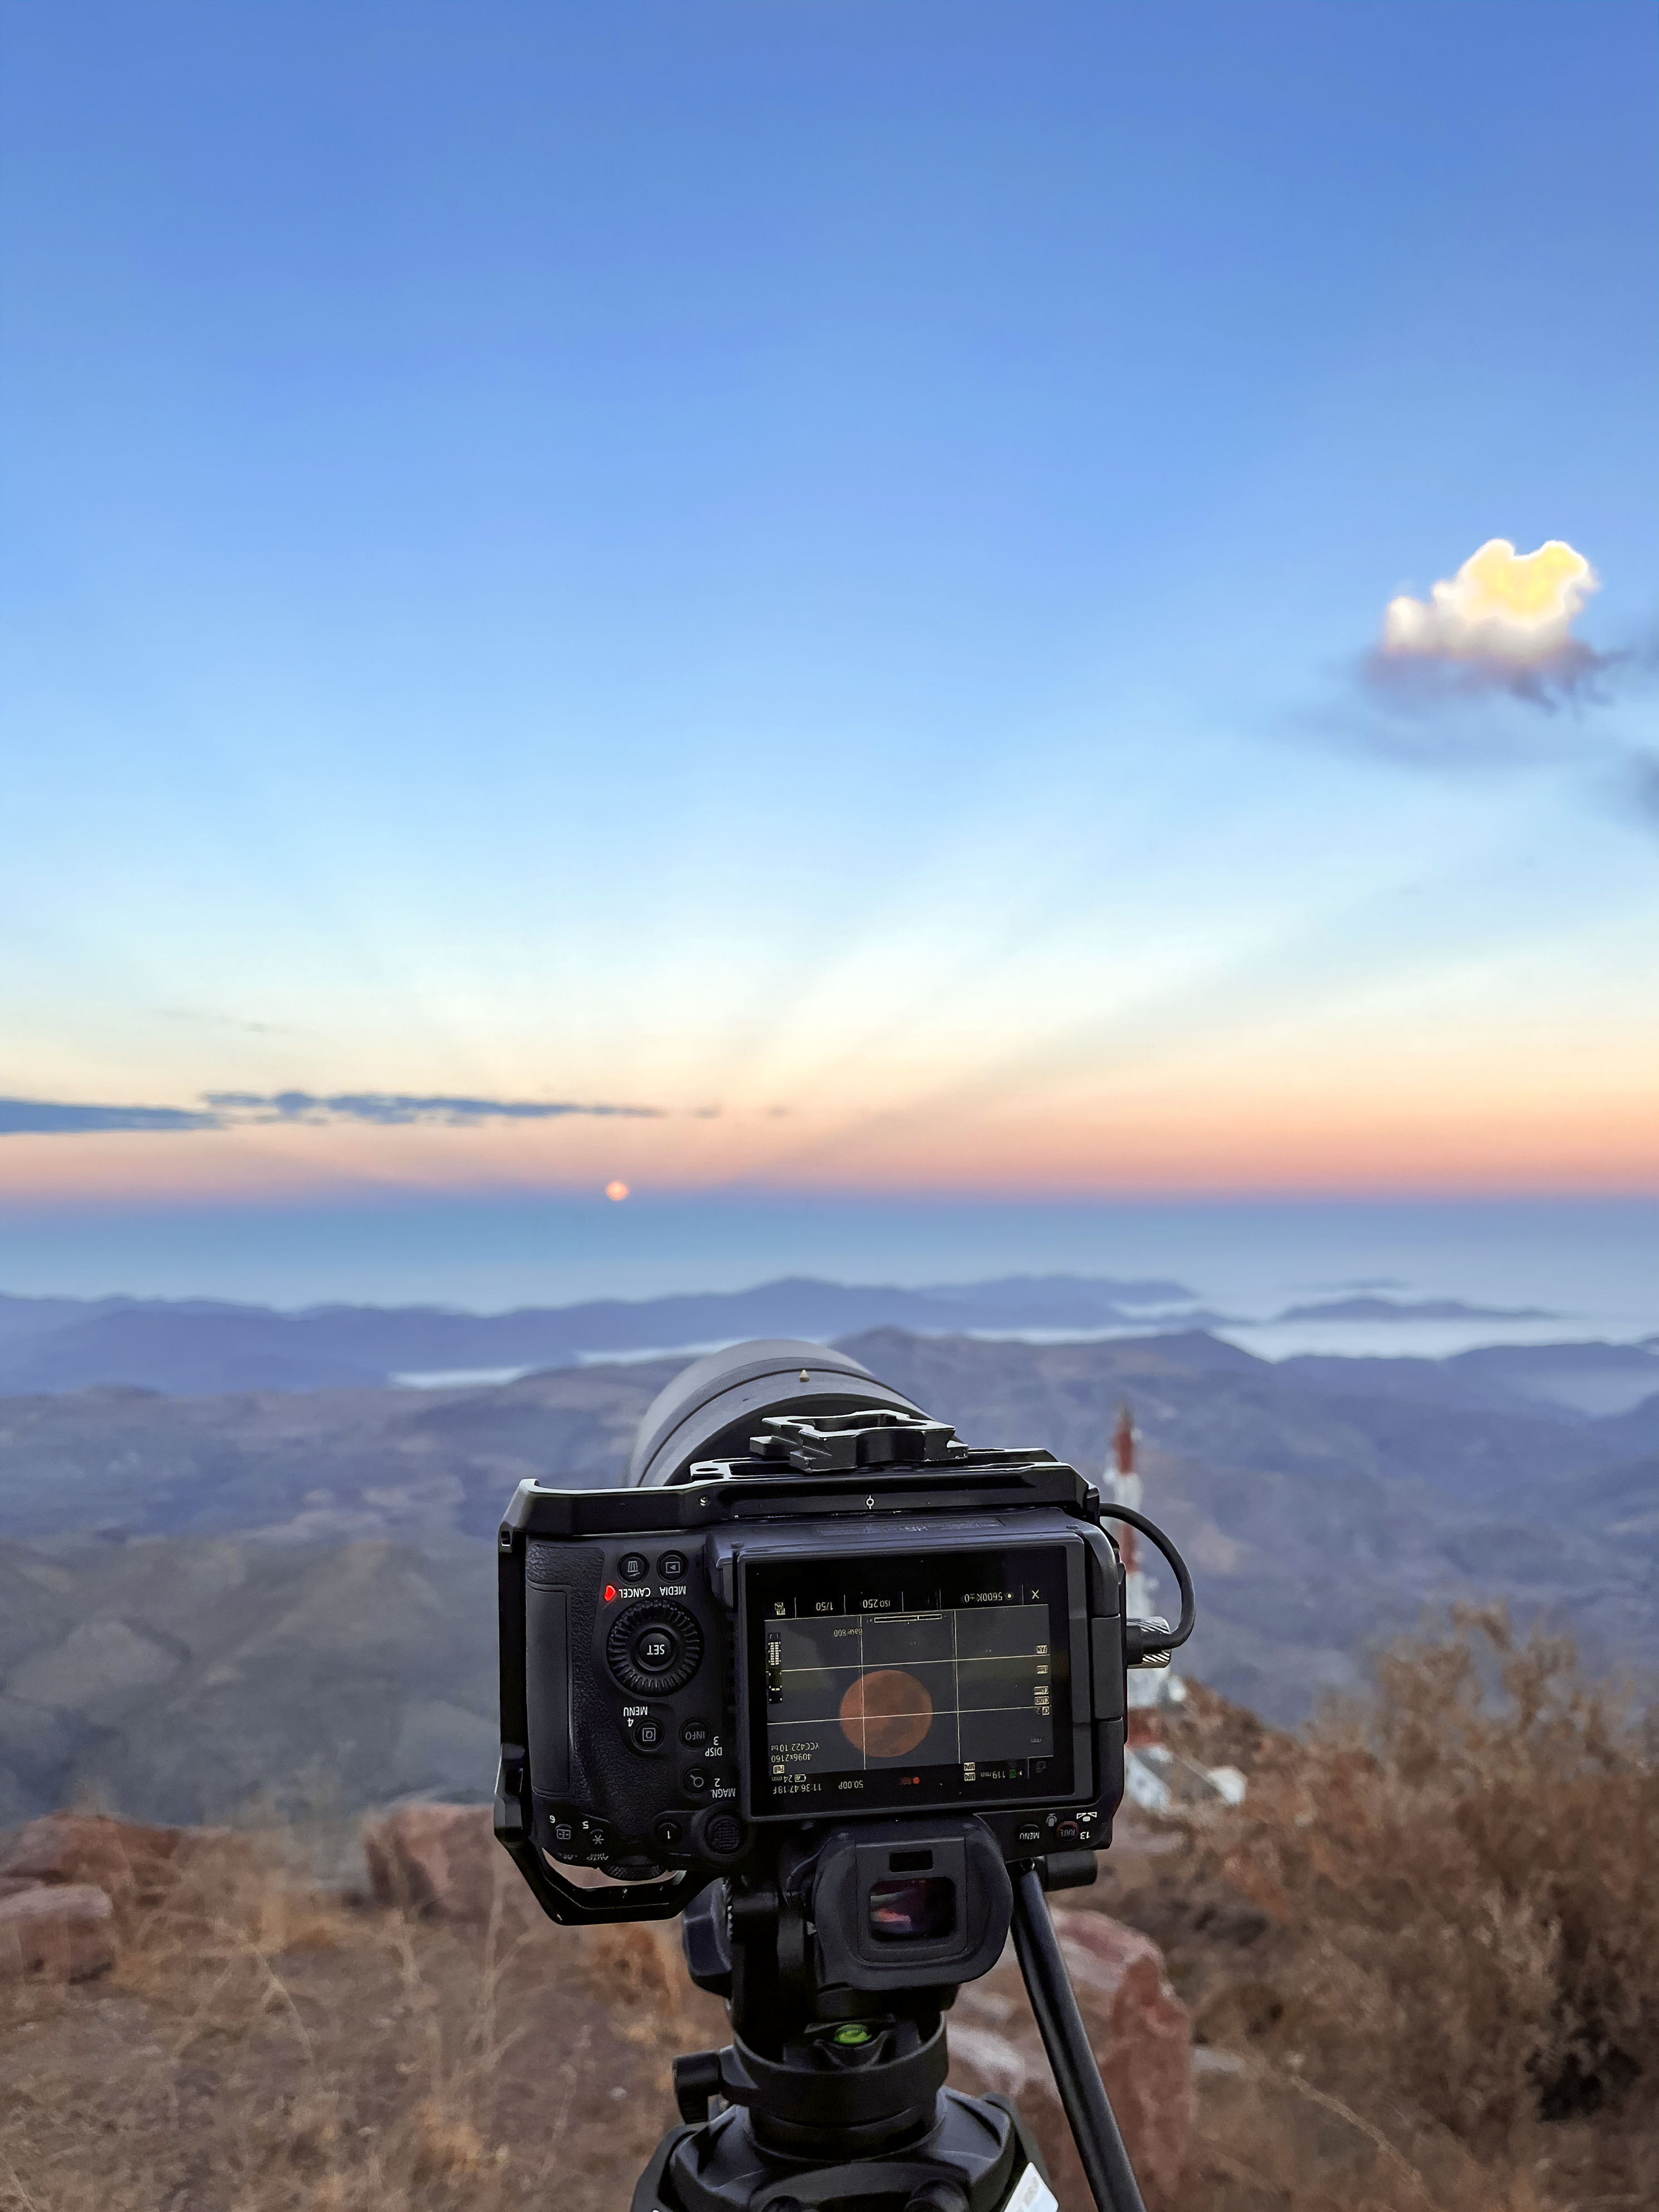

Lunar Crepuscular Rays

Crepuscular rays are shafts of light and shadow seen most often when sunlight shines through clouds. While they are usually associated with the Sun, they can also appear through moonlight, as seen in this image captured near NOIRLab observatories in Chile.

Credit: NOIRLab/NSF/AURA/O. Smékal (Institute of Physics in Opava)